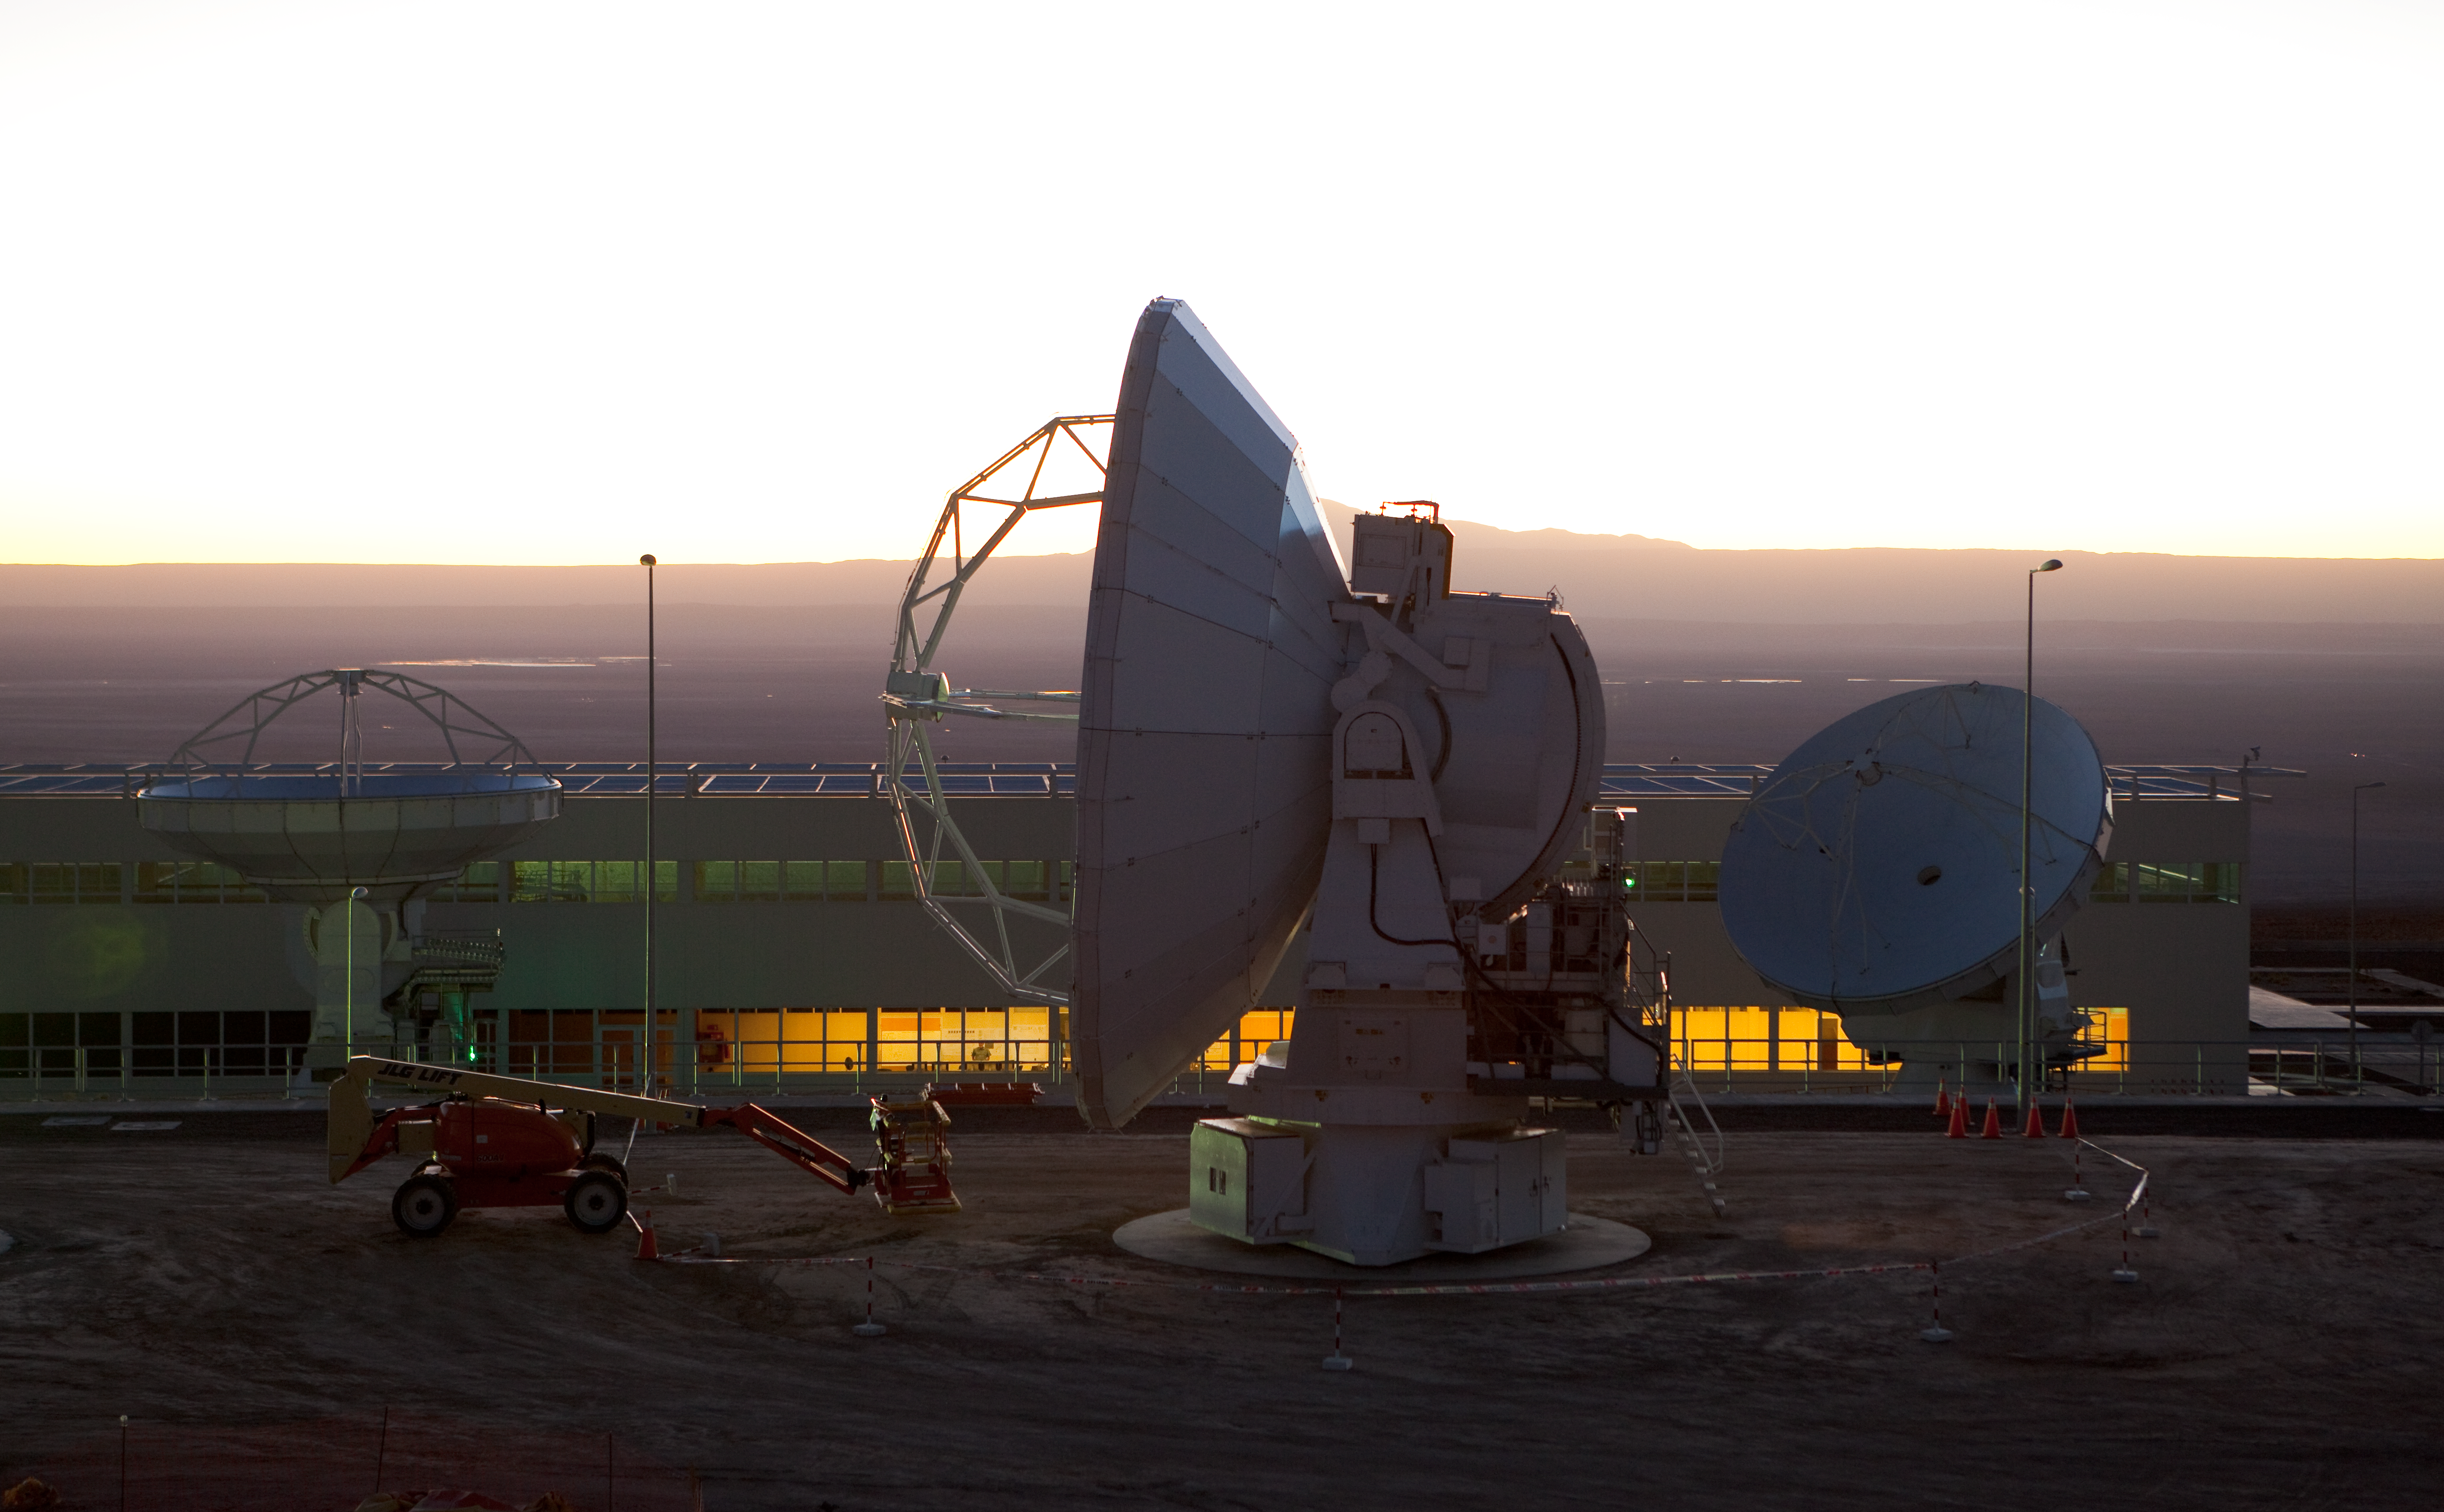

ALMA antennas and OSF at sunset

A view towards the west of the Japanese and American ALMA antennas and the Operational Support Facility at sunset. Image taken in March 2009.

Credit: ALMA (ESO/NAOJ/NRAO)